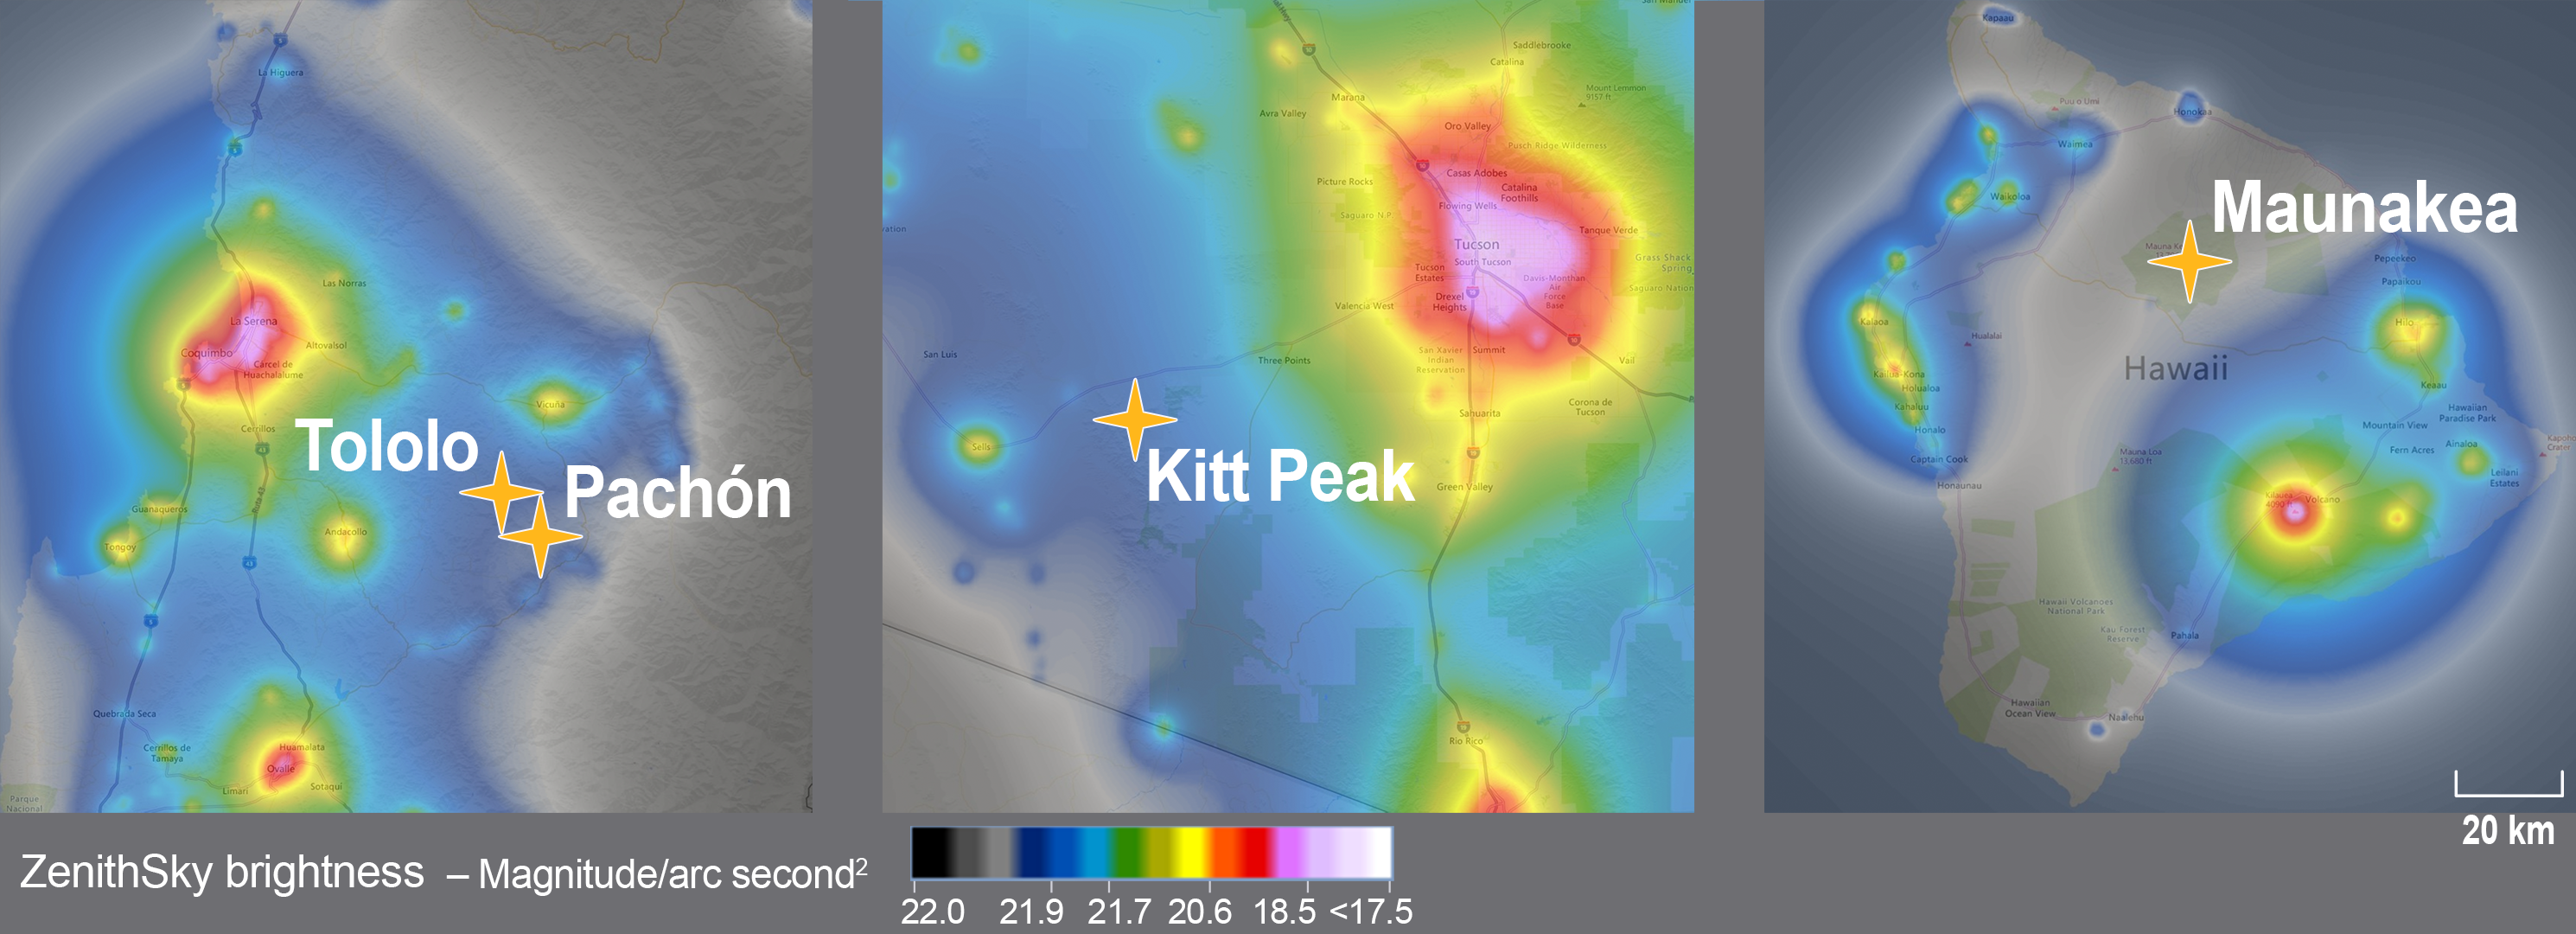

Sky measurements over NOIRLab's three summits showing the level of light pollution.

Sky measurements over NOIRLab's three summits showing the level of light pollution.

Credit: NOIRLab